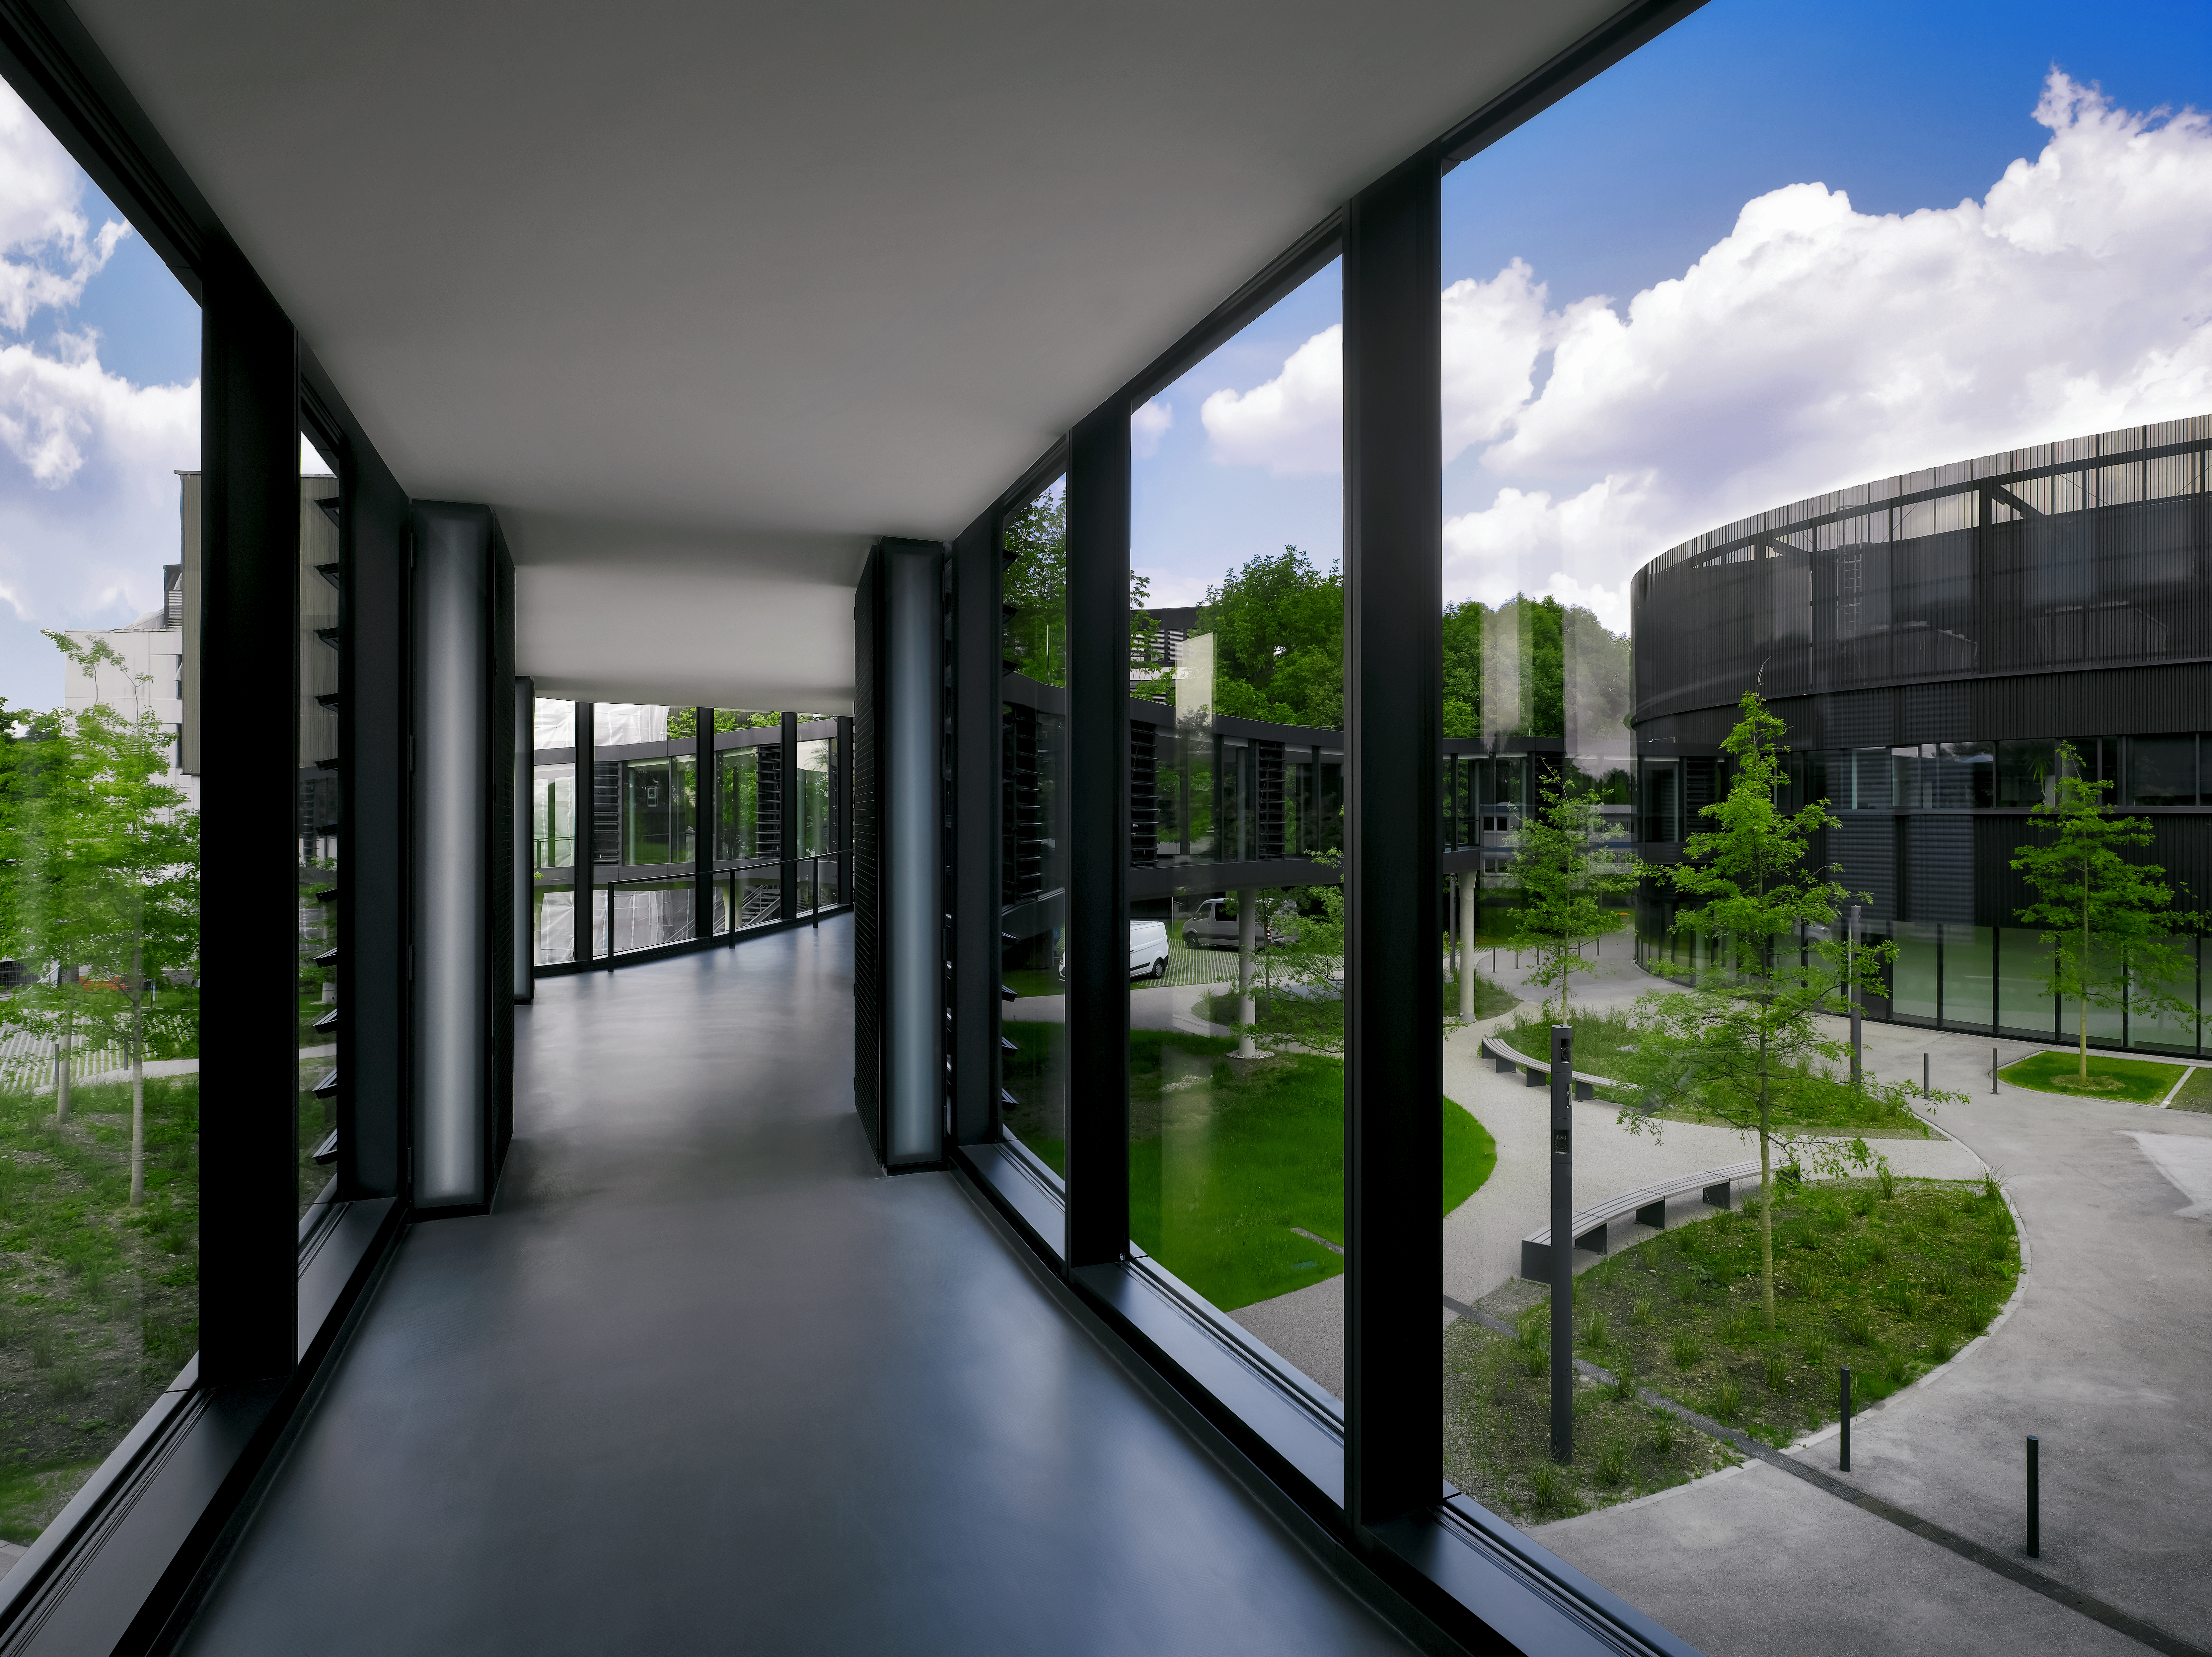

Inside the bridge

A curved bridge is connecting the two new buildings of the ESO Headquarters in Garching, Germany, with the old building. Thanks to large windows, the pathway is very bright and allows a view of the parking lot and garden area below, which were created between the new and the old buildings.

Credit: Roland Halbe/ESO